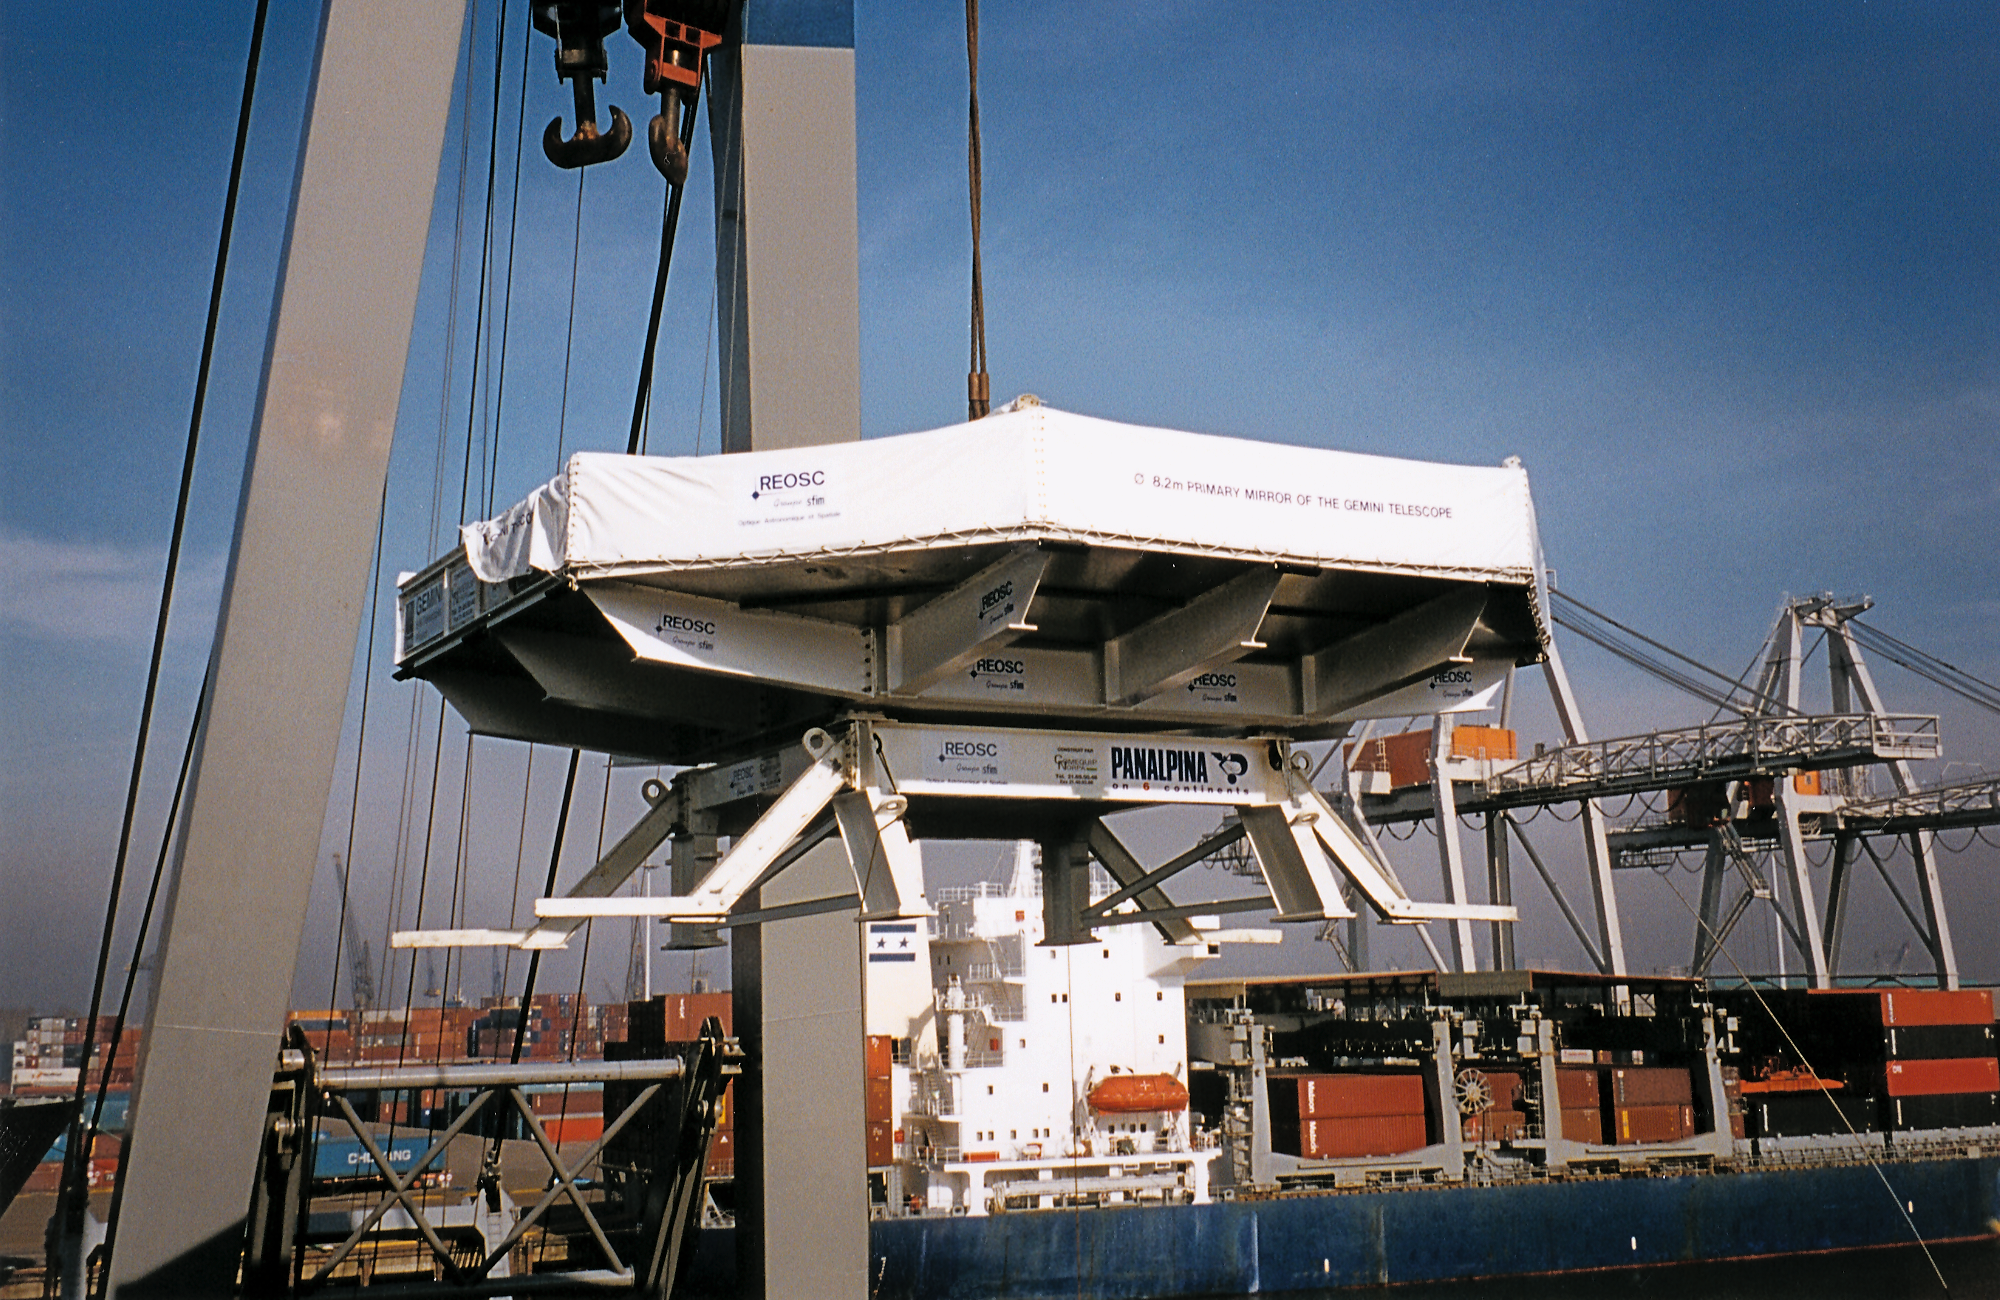

Gemini North primary mirror

Loading the first primary mirror of eight meters diameter, ready for shipping from REOSC in early March, 1998.

Credit: NOIRLab/NSF/AURA